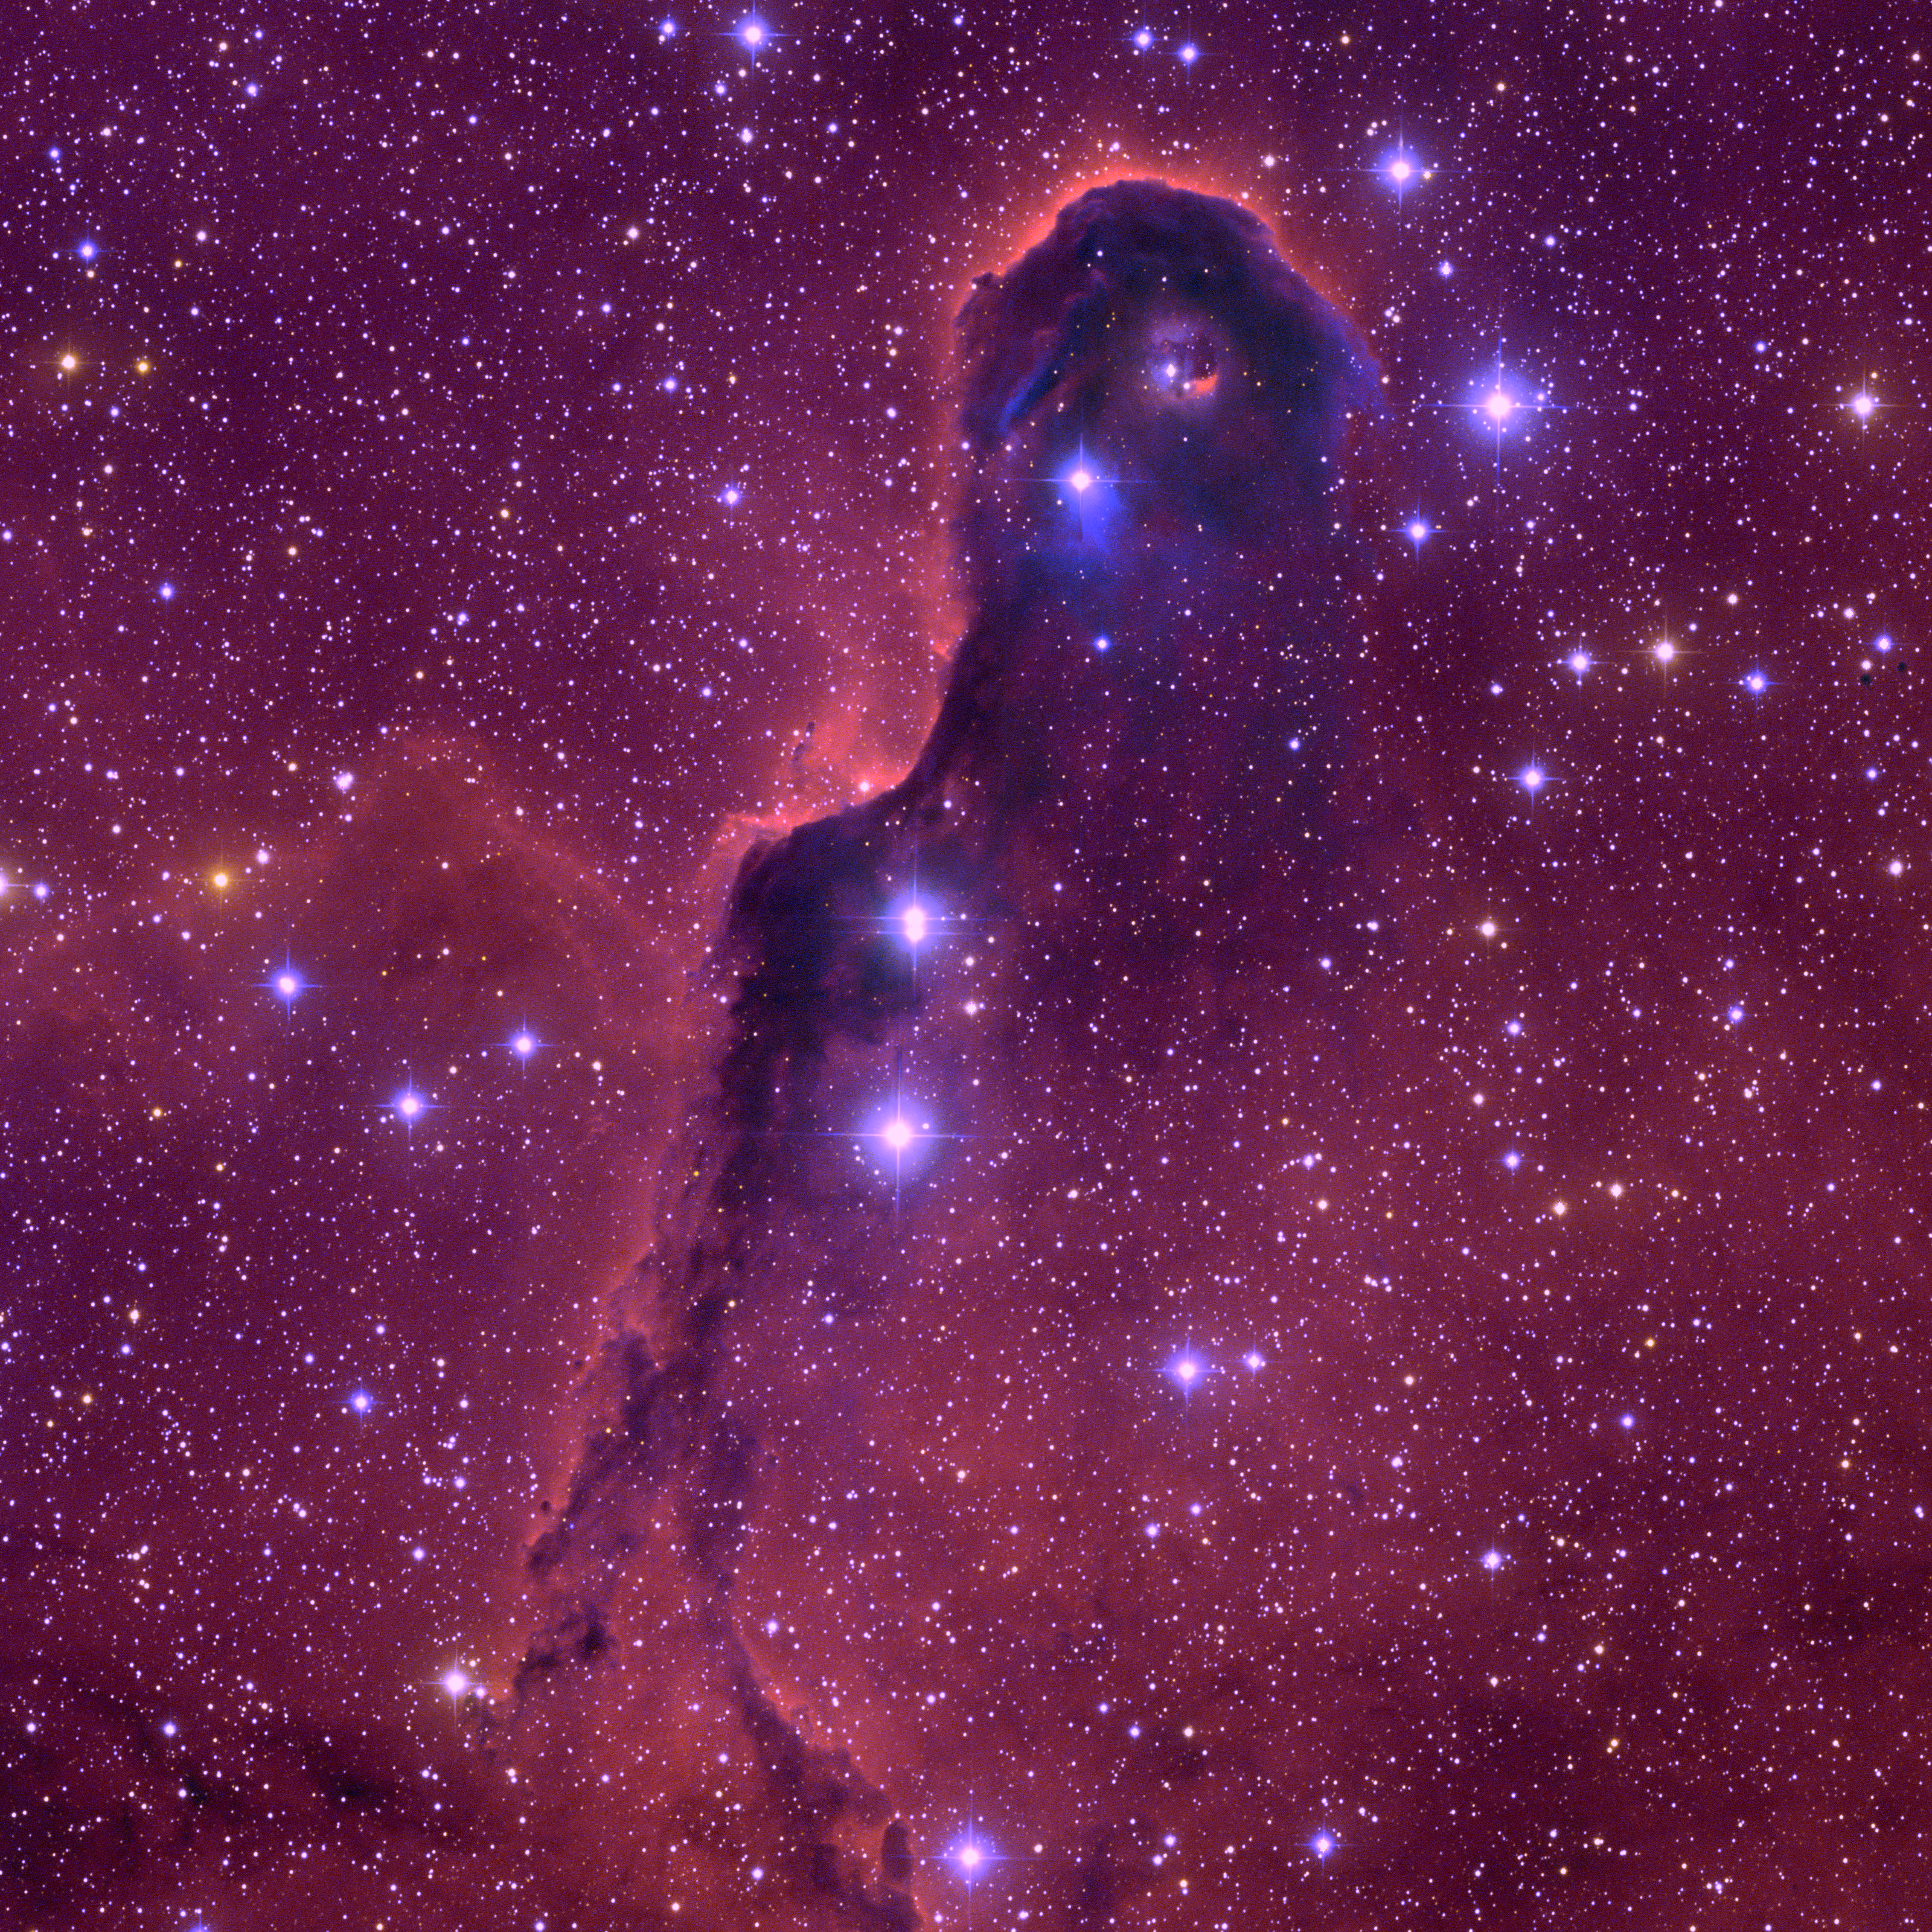

IC1396, The Elephant Trunk Nebula

This image of the Elephant Trunk Nebula was taken with the Mosaic camera on the WIYN 0.9-meter telescope at Kitt Peak National Observatory near Tucson, Arizona. The Elephant Trunk is a dense, elongated cloud of gas inside a bright cluster of stars known as IC 1396. The trunk conceals many young protostars that are in the process of forming.

Credit: WIYN/KPNO/NOIRLab/NSF/AURA/T. A. Rector (University of Alaska Anchorage)